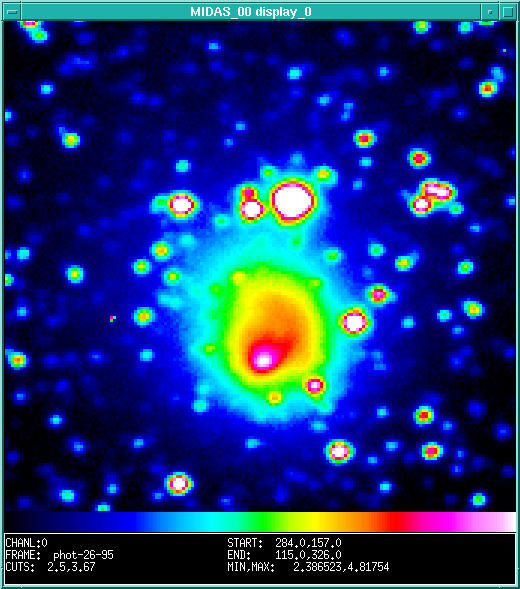

An "international" comet Hale-Bopp image

This photo is a false-colour reproduction of the central part of a CCD frame that was obtained by visiting astronomers Mats Dahlgren (Uppsala Astronomical Observatory, Sweden) and Felix Lahulla (Observatorio Astronomico Nacional, Madrid, Spain), observing with the Dutch 0.90-metre telescope at the ESO La Silla observatory in Chile. The pixel size is 0.44 arcsec and the field measures approx. 1.2 x 1.2 arcmin. North is up and East is to the left. It is a 2-min exposure, taken through a red filtre, just before midnight (UT) between August 31 and September 1, 1995. The astronomers cleaned and flat-fielded the image before it was transmitted to the ESO Headquarters in Garching (Germany) where it was colour-coded for display on the ESO WWW Hale-Bopp Homepage.

Credit: ESO